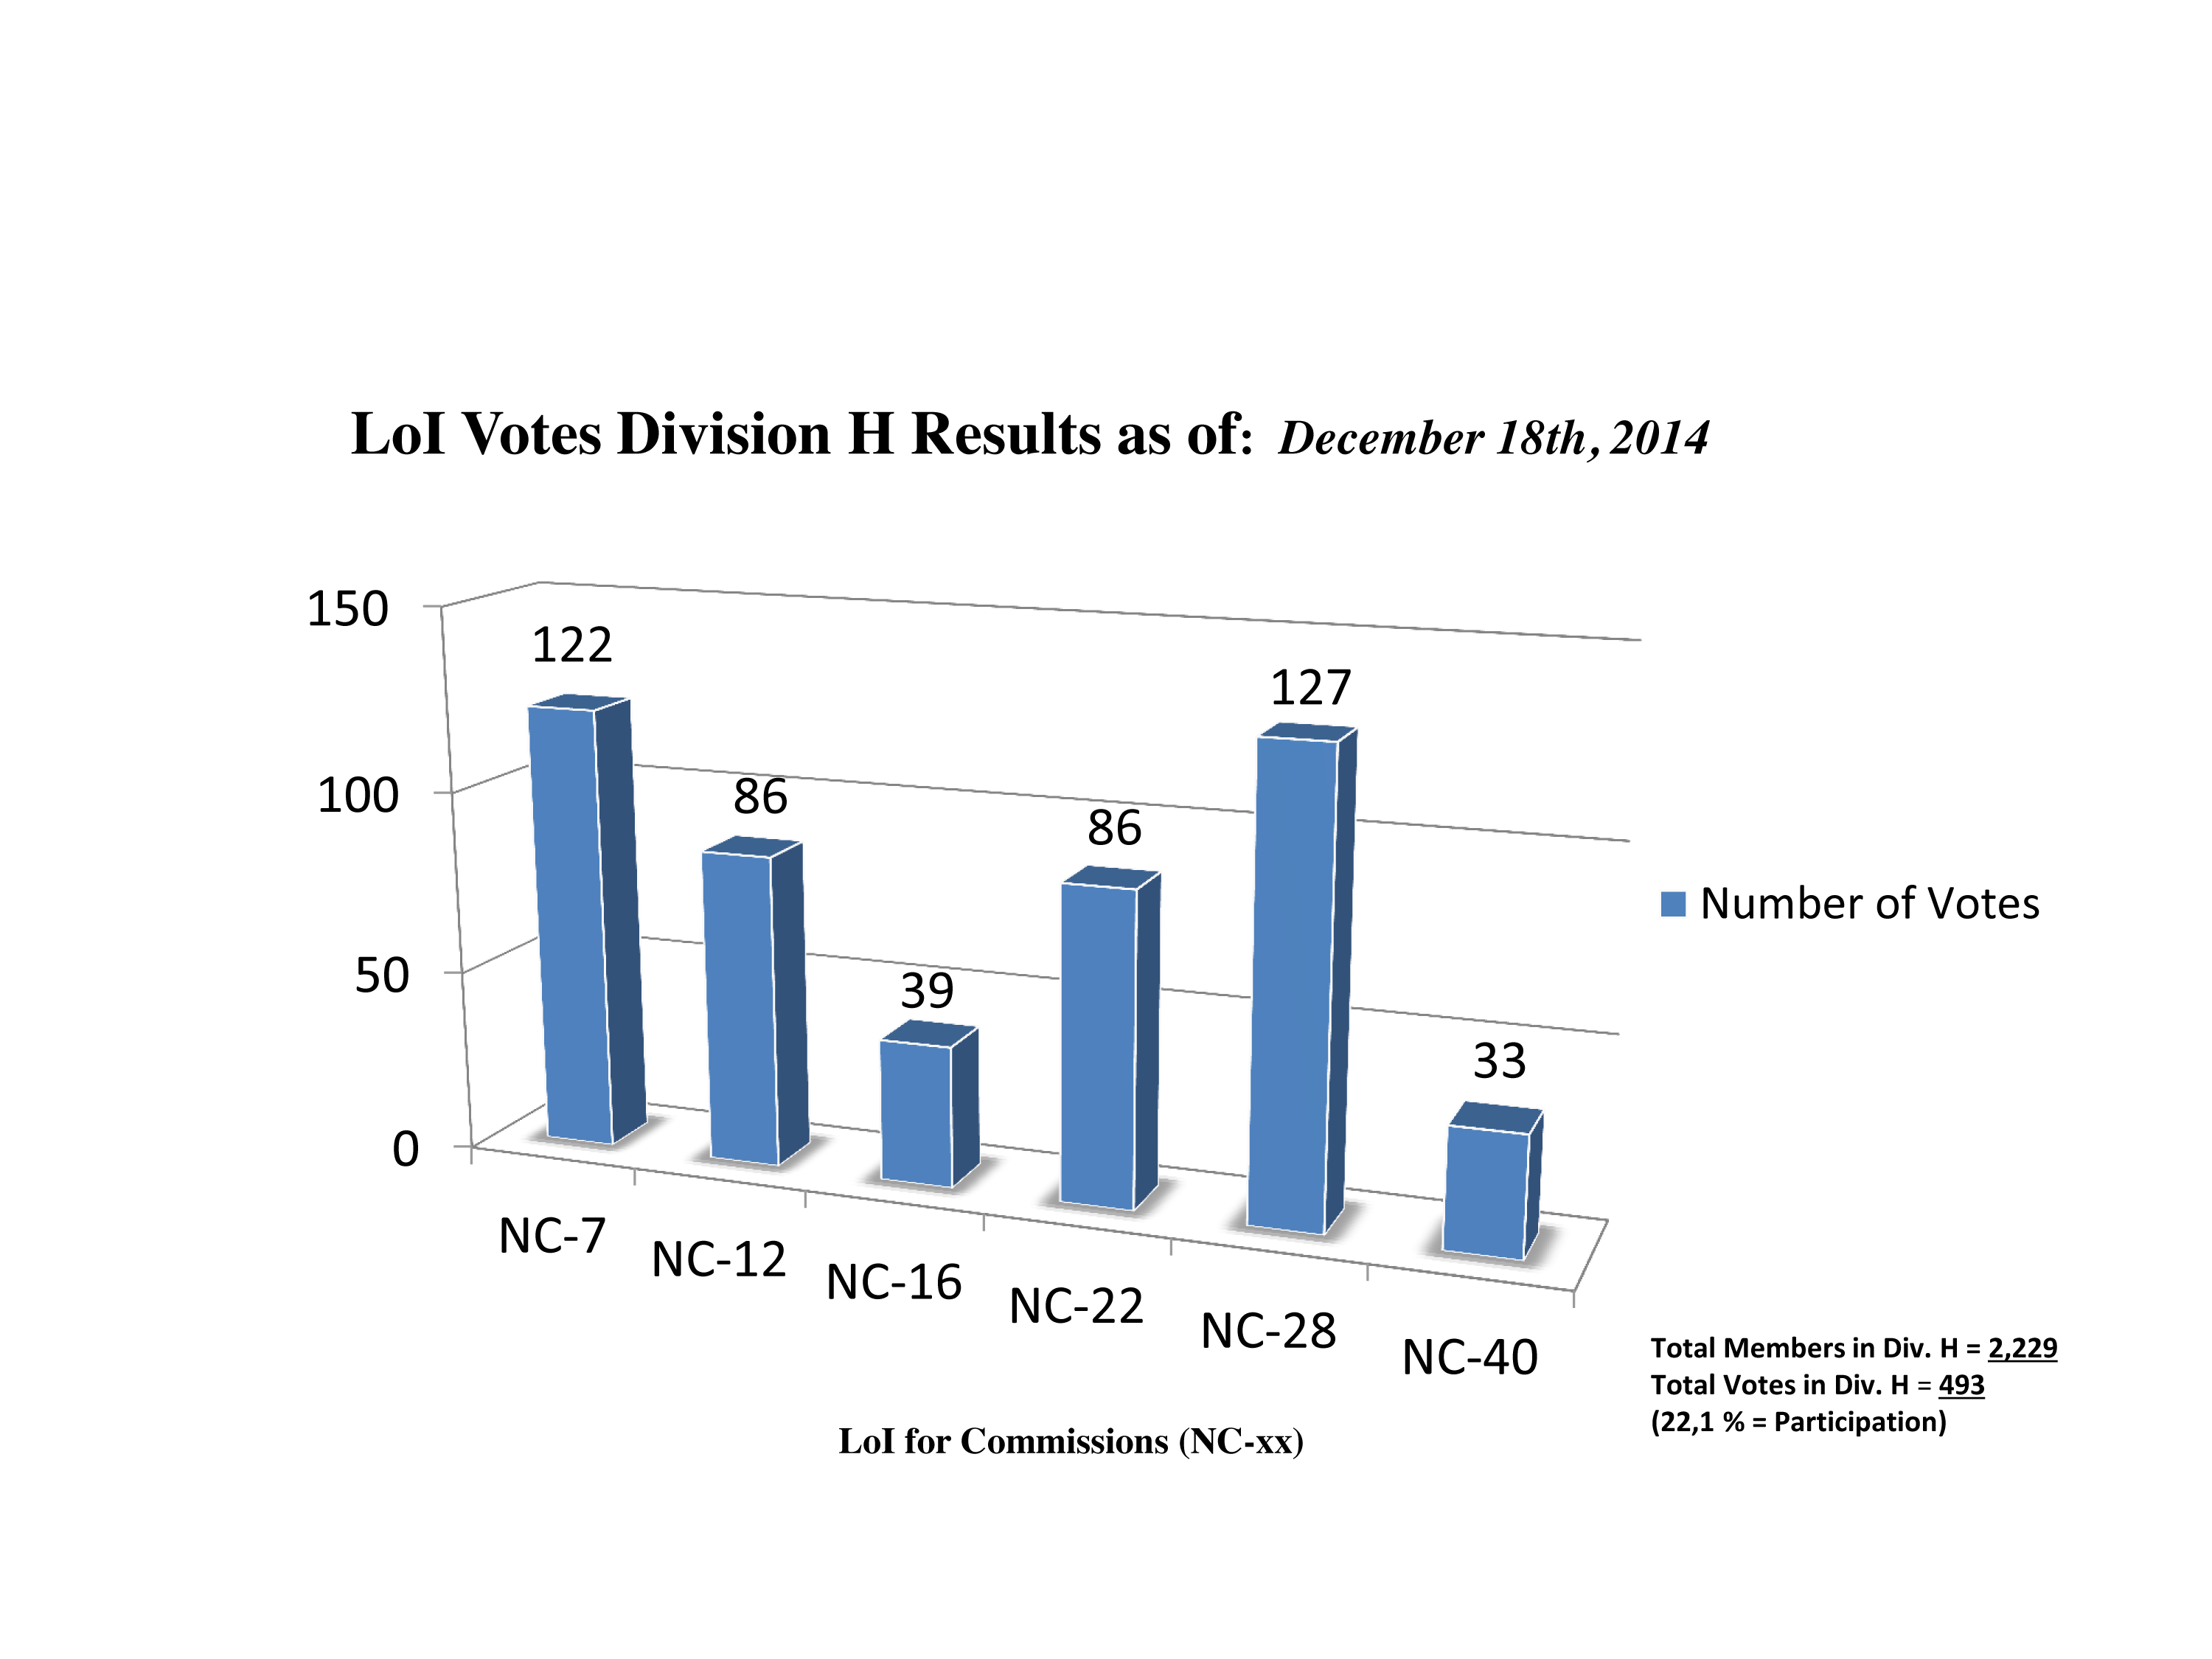

Division H Commission Reform votes (intermediate results)

The graph presents the intermediate results sorted by Division. Proposed Commissions may appear in more than one Division, if the proposers have requested the Cross-Division status. Only the Primary Division has been taken into account for the Inter-Division status. The final results will be presented in January 2015.

Division H: Interstellar Matter & Local Universe
NC-7: Stellar Cluster sin Space & Time
NC-12: Celestial Spectroscopy
NC-16: Planetary Nebulae
NC-22: Astrochemistry
NC-28: The Local Universe
NC-40: The Galactic Center Environment

Credit: IAU